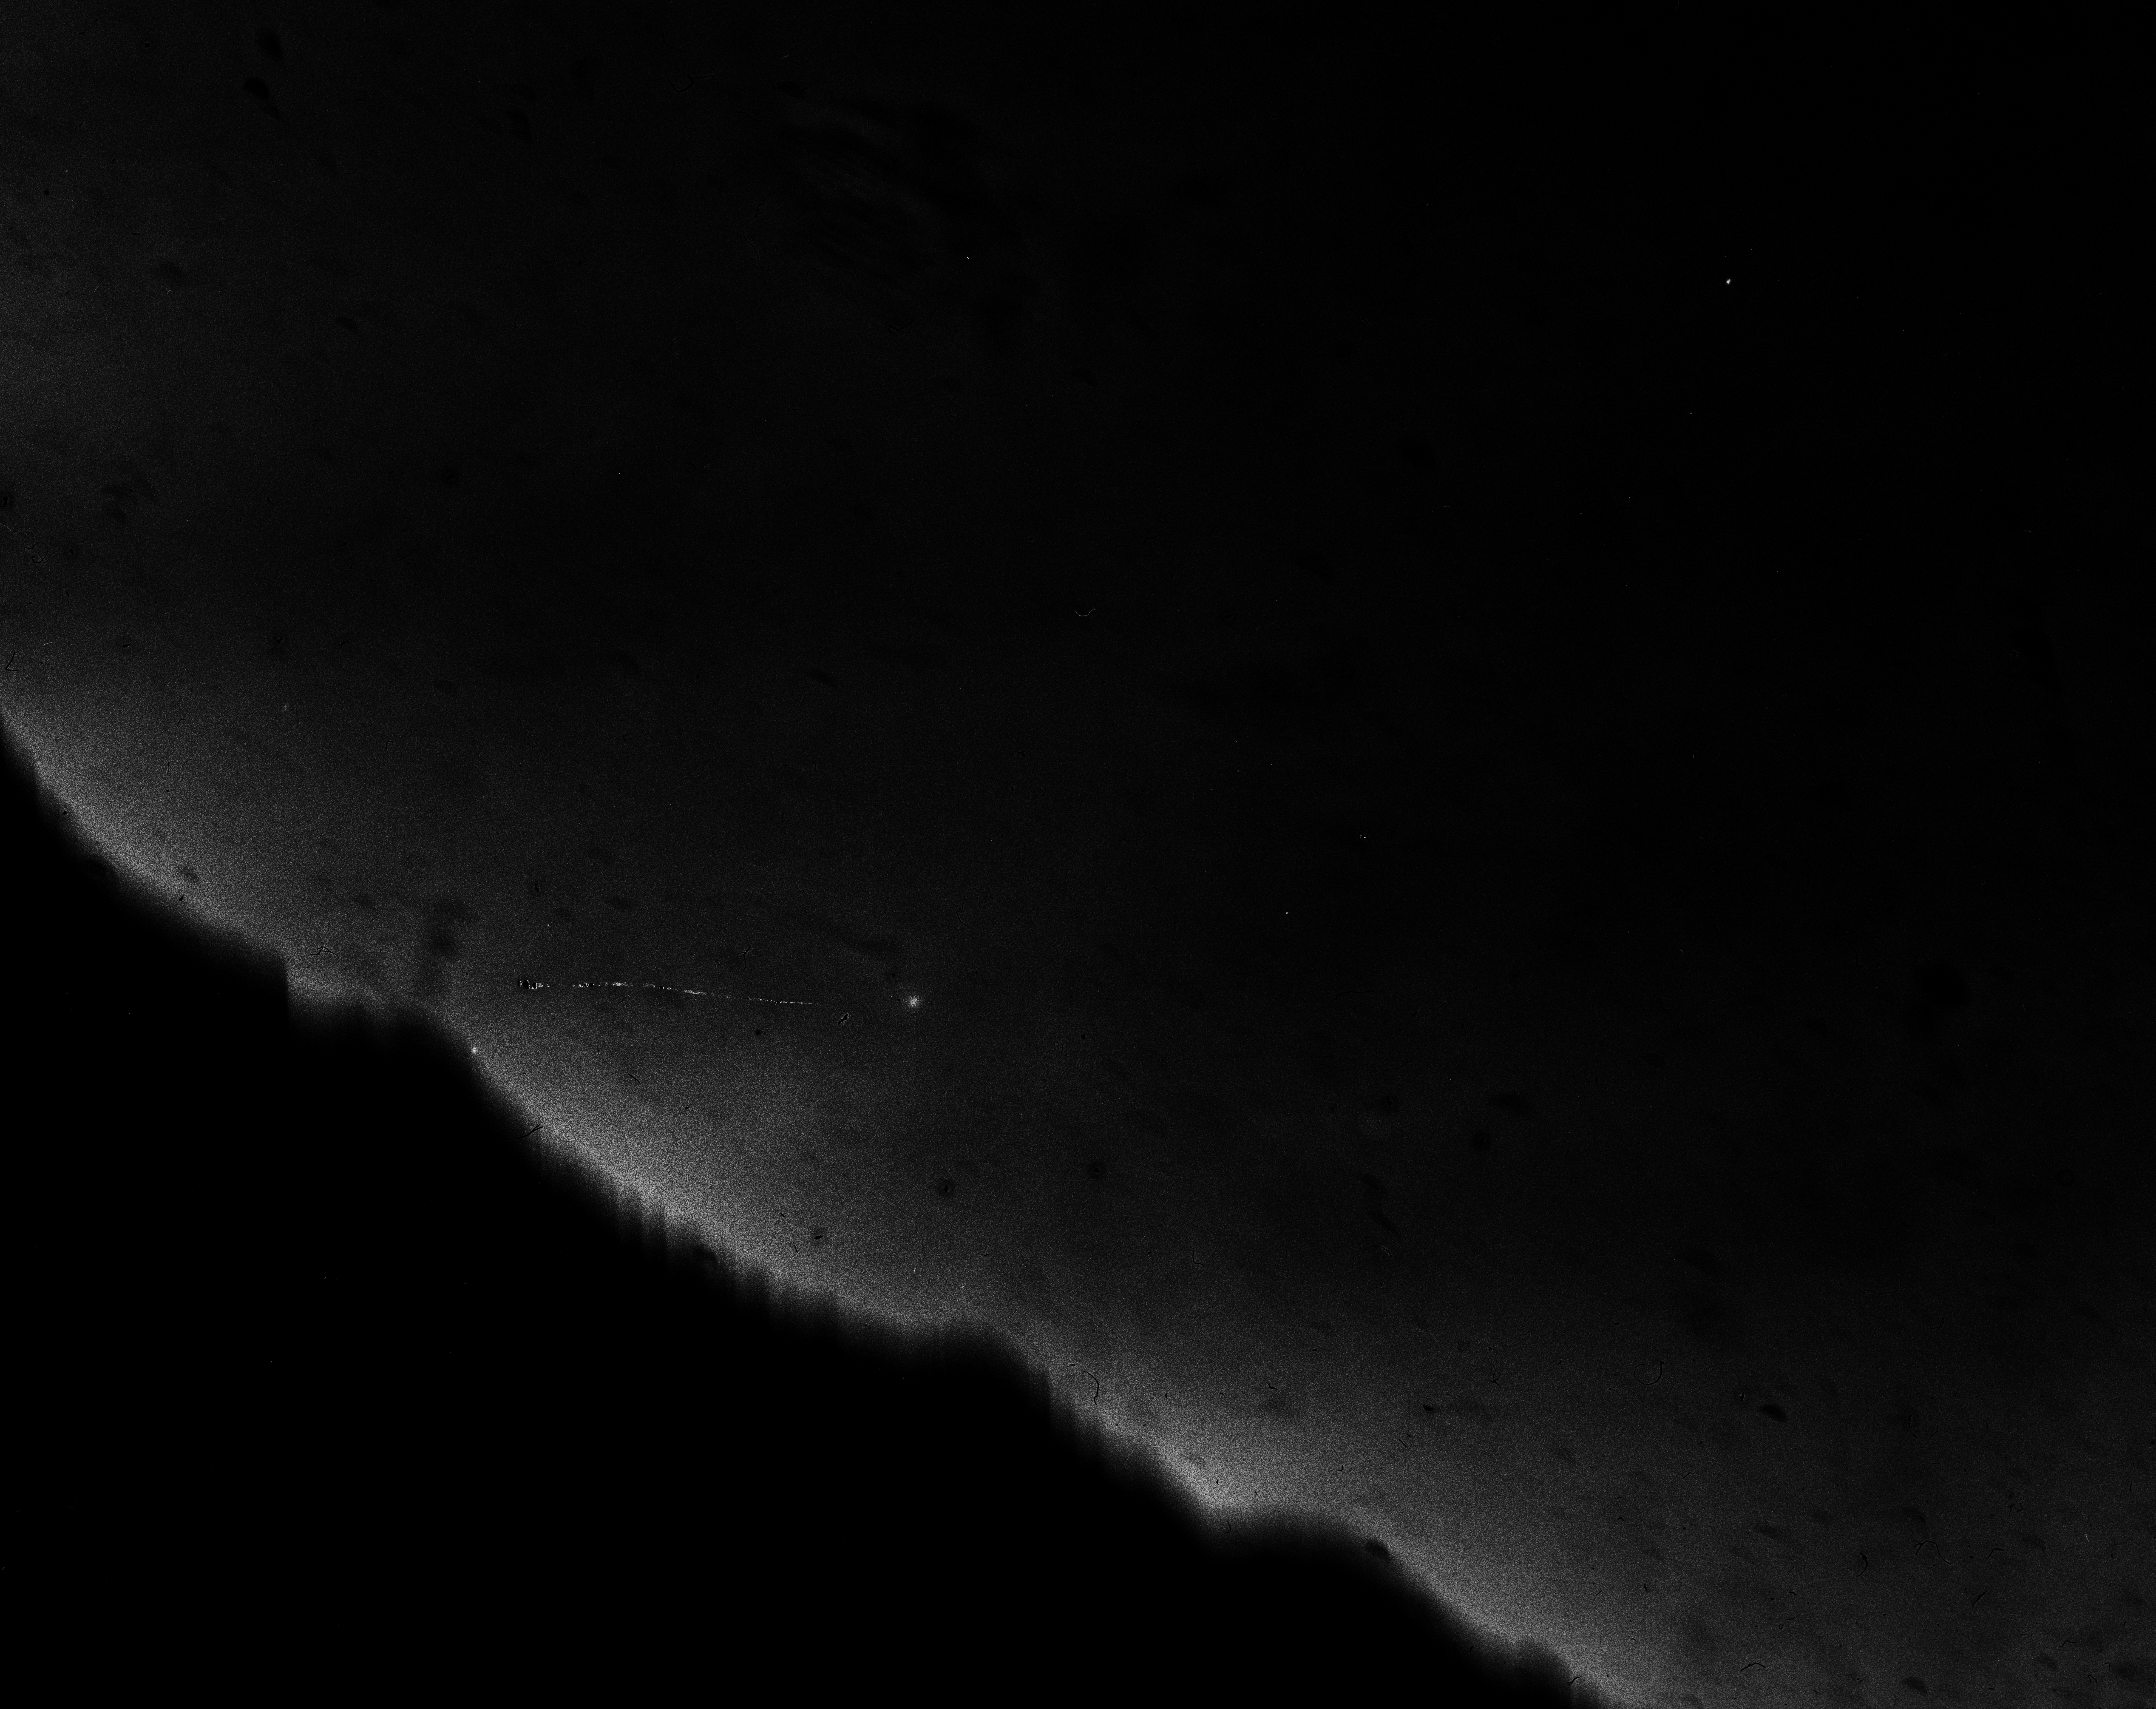

A Halley's comet photographic plate

A photographic plate of Halley's Comet from 1986. An enhanced image from a GPO photographic plate.

Credit: ESO/C. Madsen